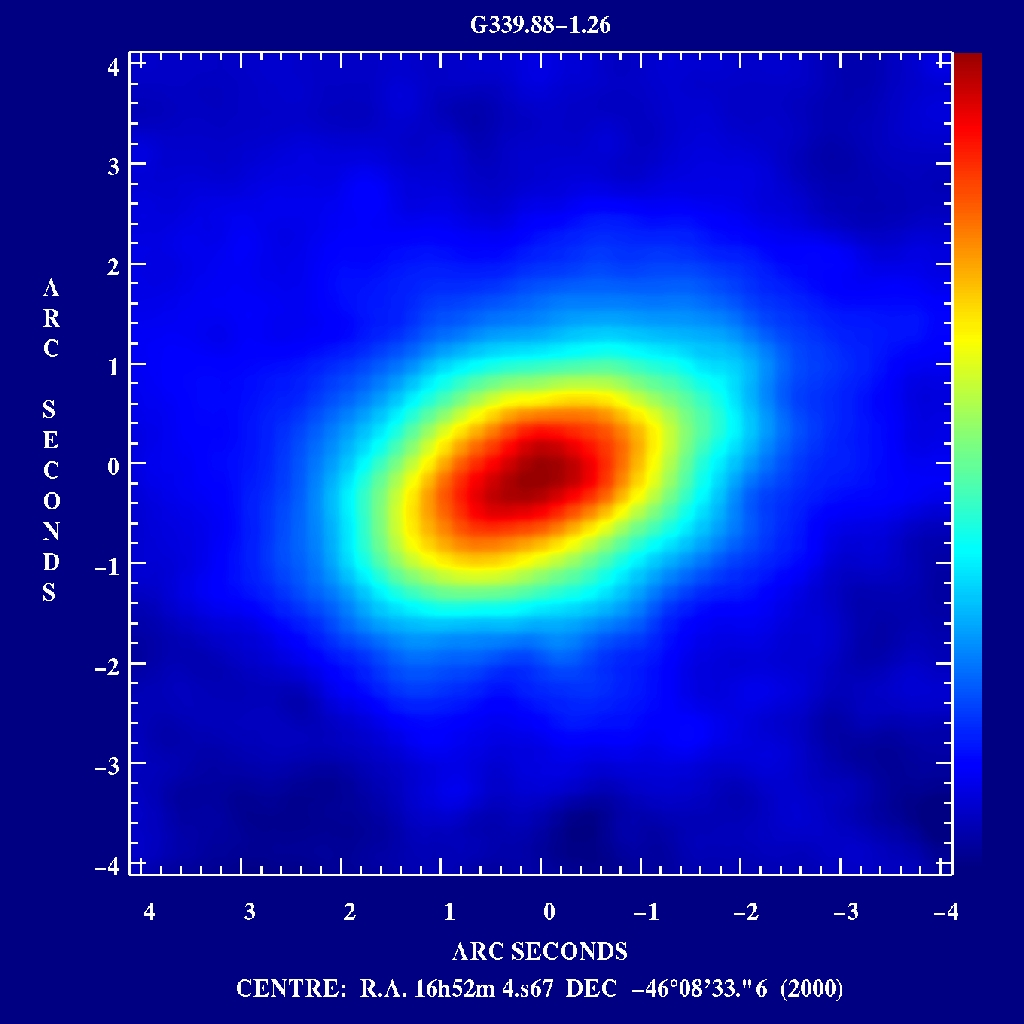

First circumstellar disk around a massive star

The TIMMI 10 µm image of the inclined dust disk around a hot O9 star at the G339.88-1.26 radio source. The diameter of the disk is of the order of 5 arcsec, i.e. at the most probable distance to the object (10,000 lightyears) it is 20,000 times larger than the diameter of the Earth's orbit around the Sun.

Credit: ESO